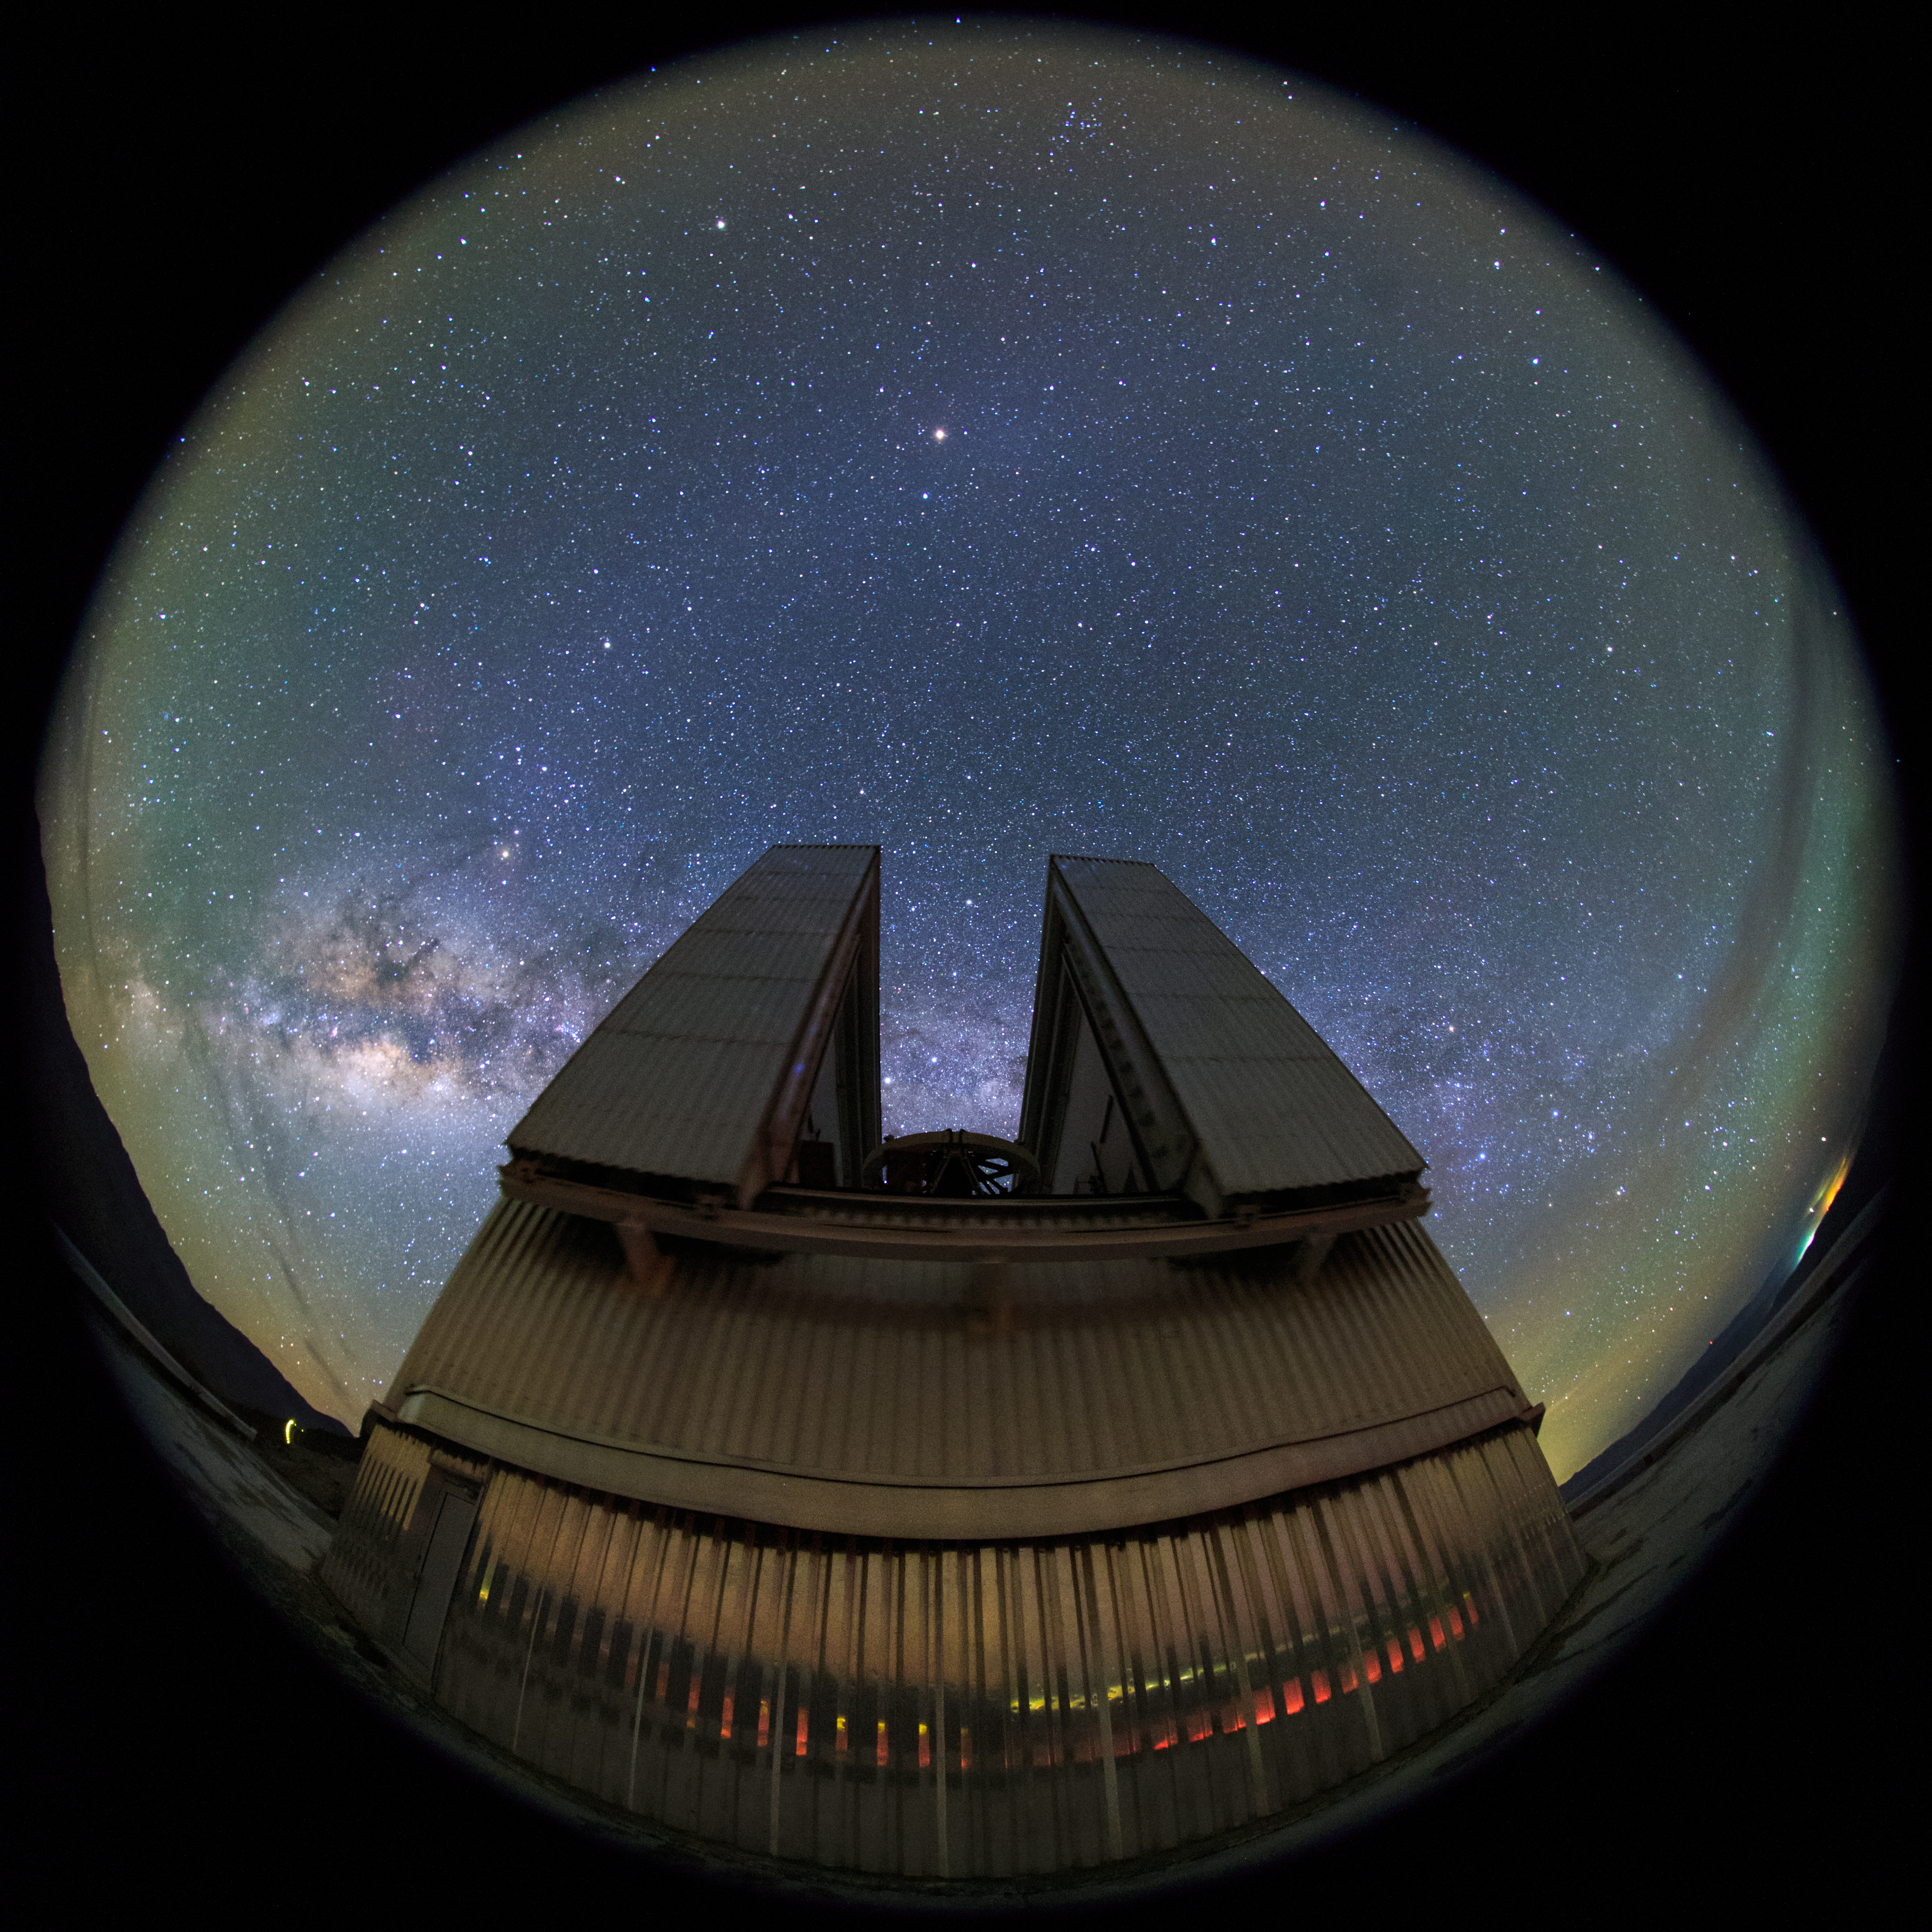

Full perspective of the NTT

The 3.58-metre New Technology Telescope (NTT) at La Silla is seen close-up in this fish-eye (fulldome) view. Inaugurated in 1989, it broke new ground for telescope engineering and design and was the first in the world to have a computer-controlled main mirror.

Credit: ESO/B. Tafreshi (twanight.org)